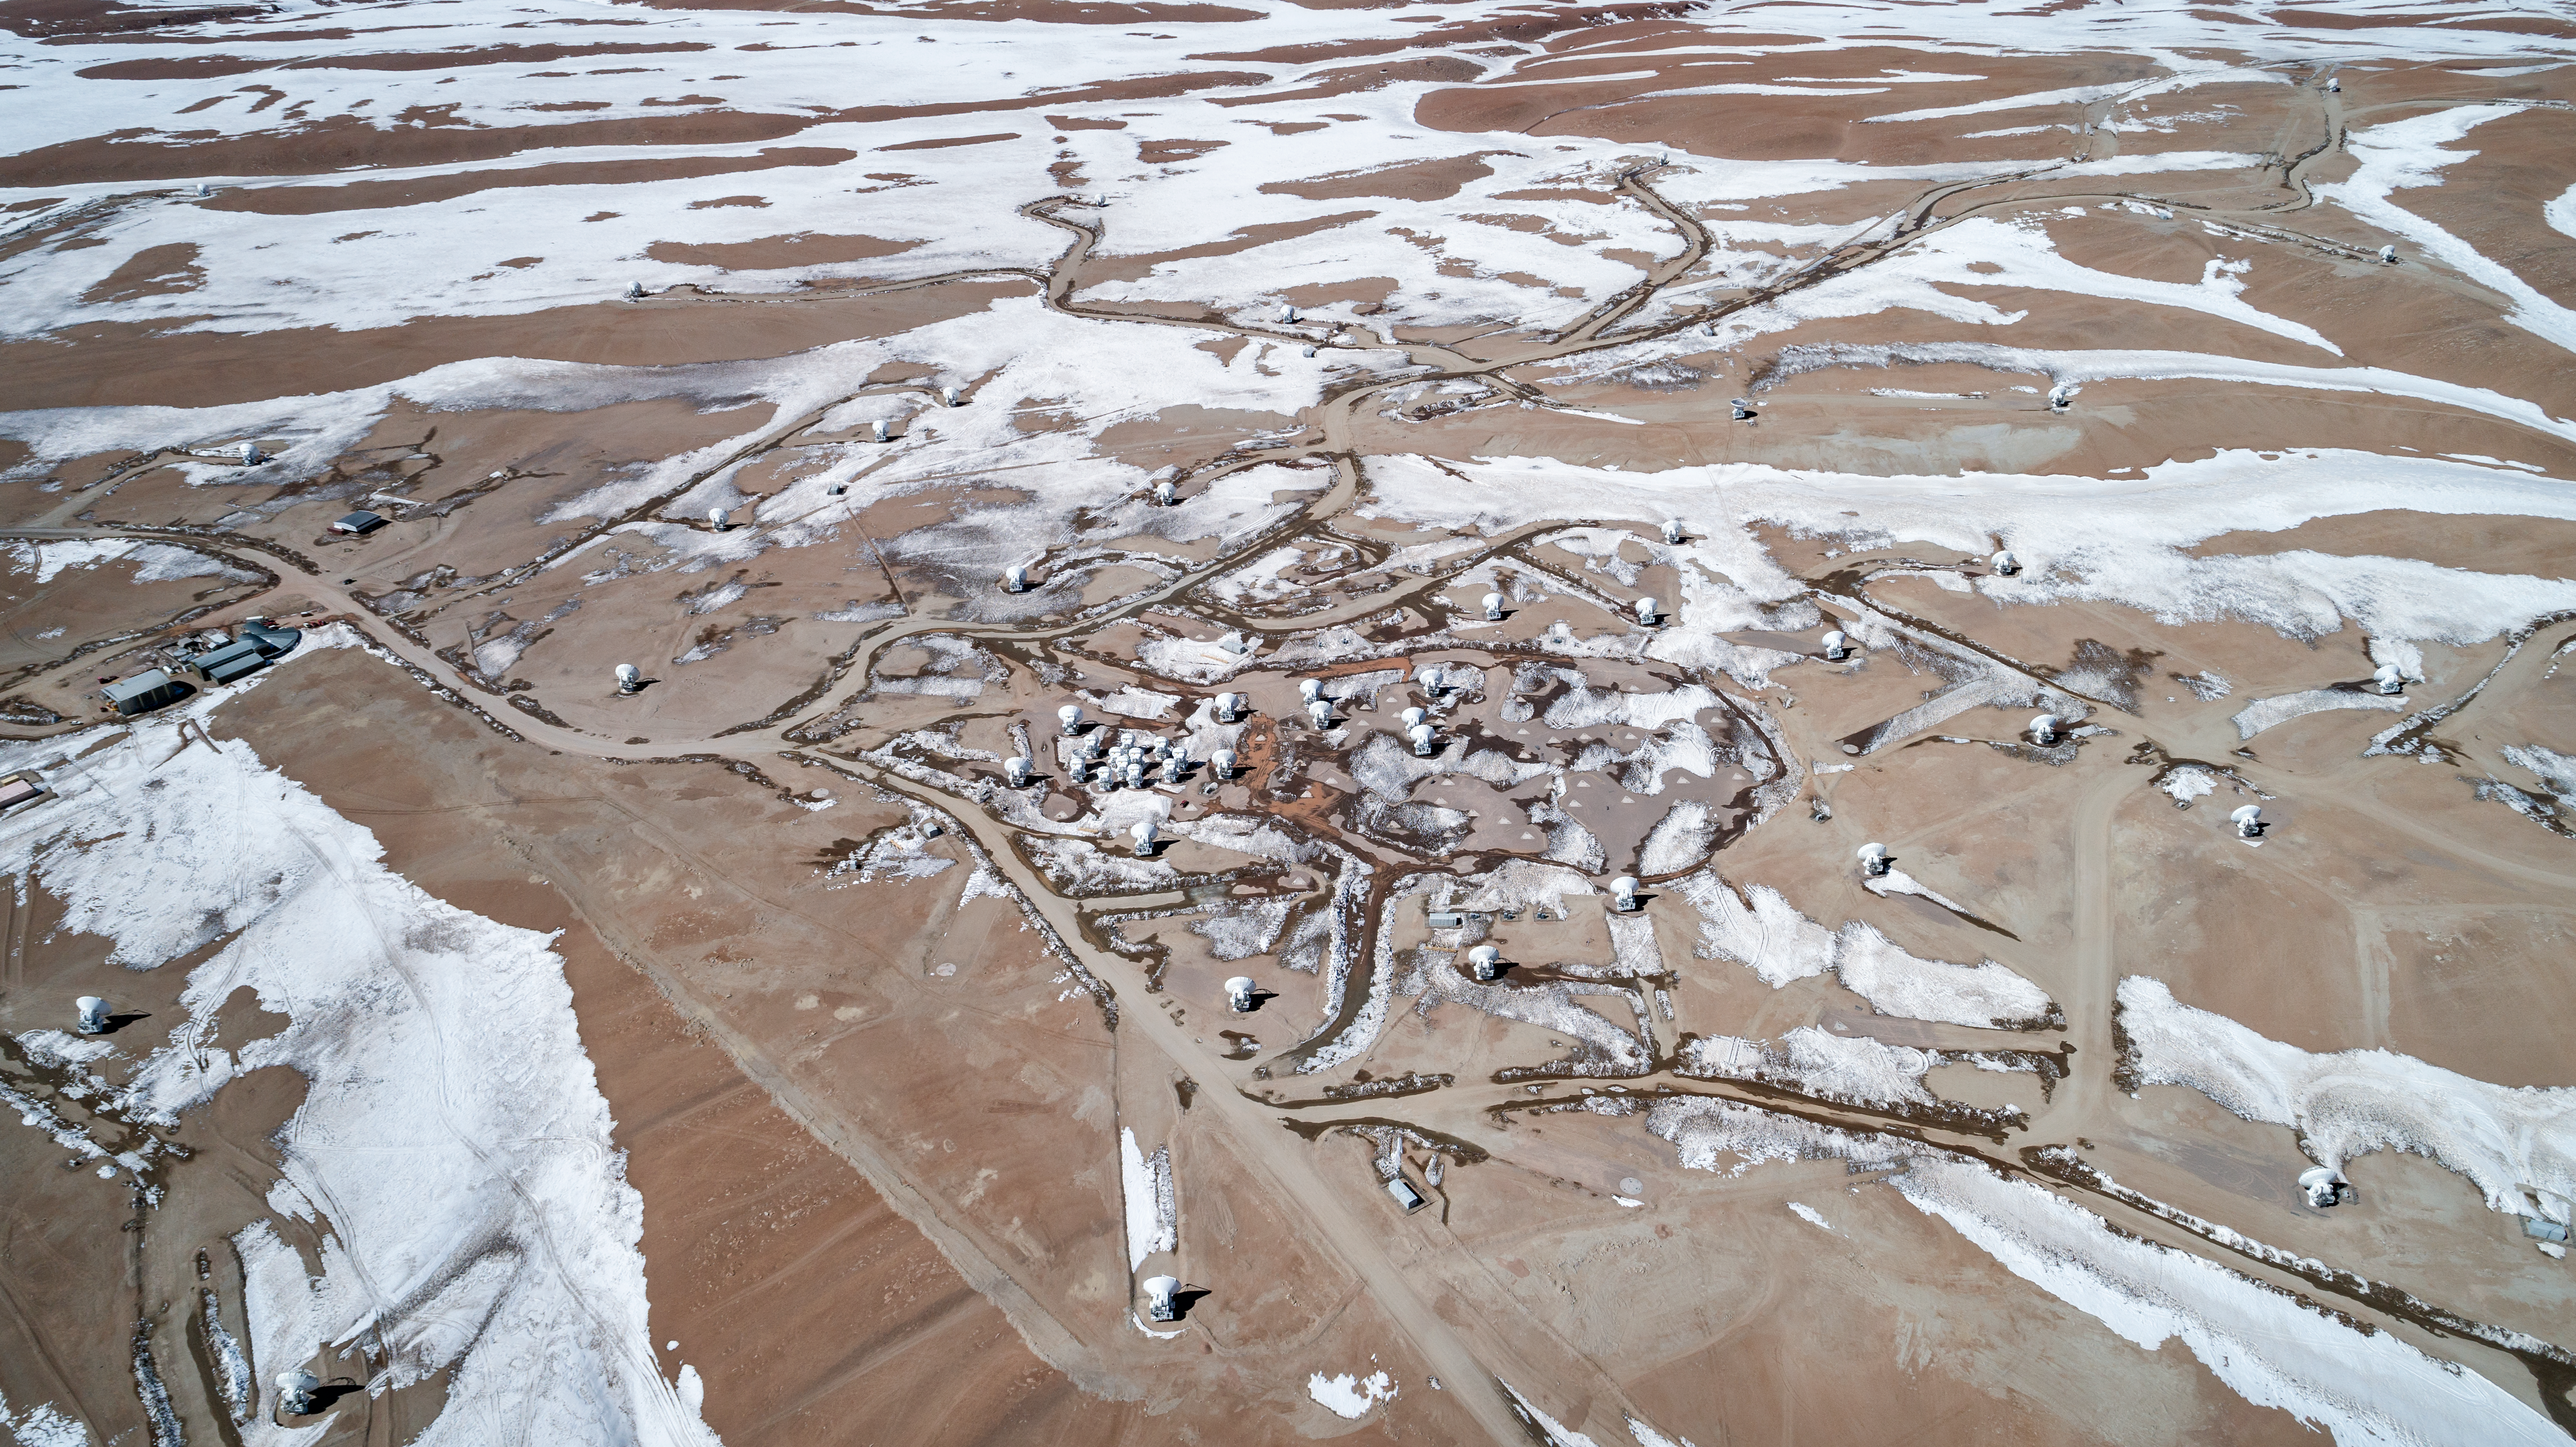

A tangle of telescopes

The Atacama Large Millimeter/submillimeter Array (ALMA) stand on the high Chajnantor Plateau of the Chilean Andes, caught in the snow in the middle of winter. This telescope combines smaller antenna moveable put o 16km to "zoom" in on small, far away objects.

Credit: ALMA (ESO/NAOJ/NRAO)